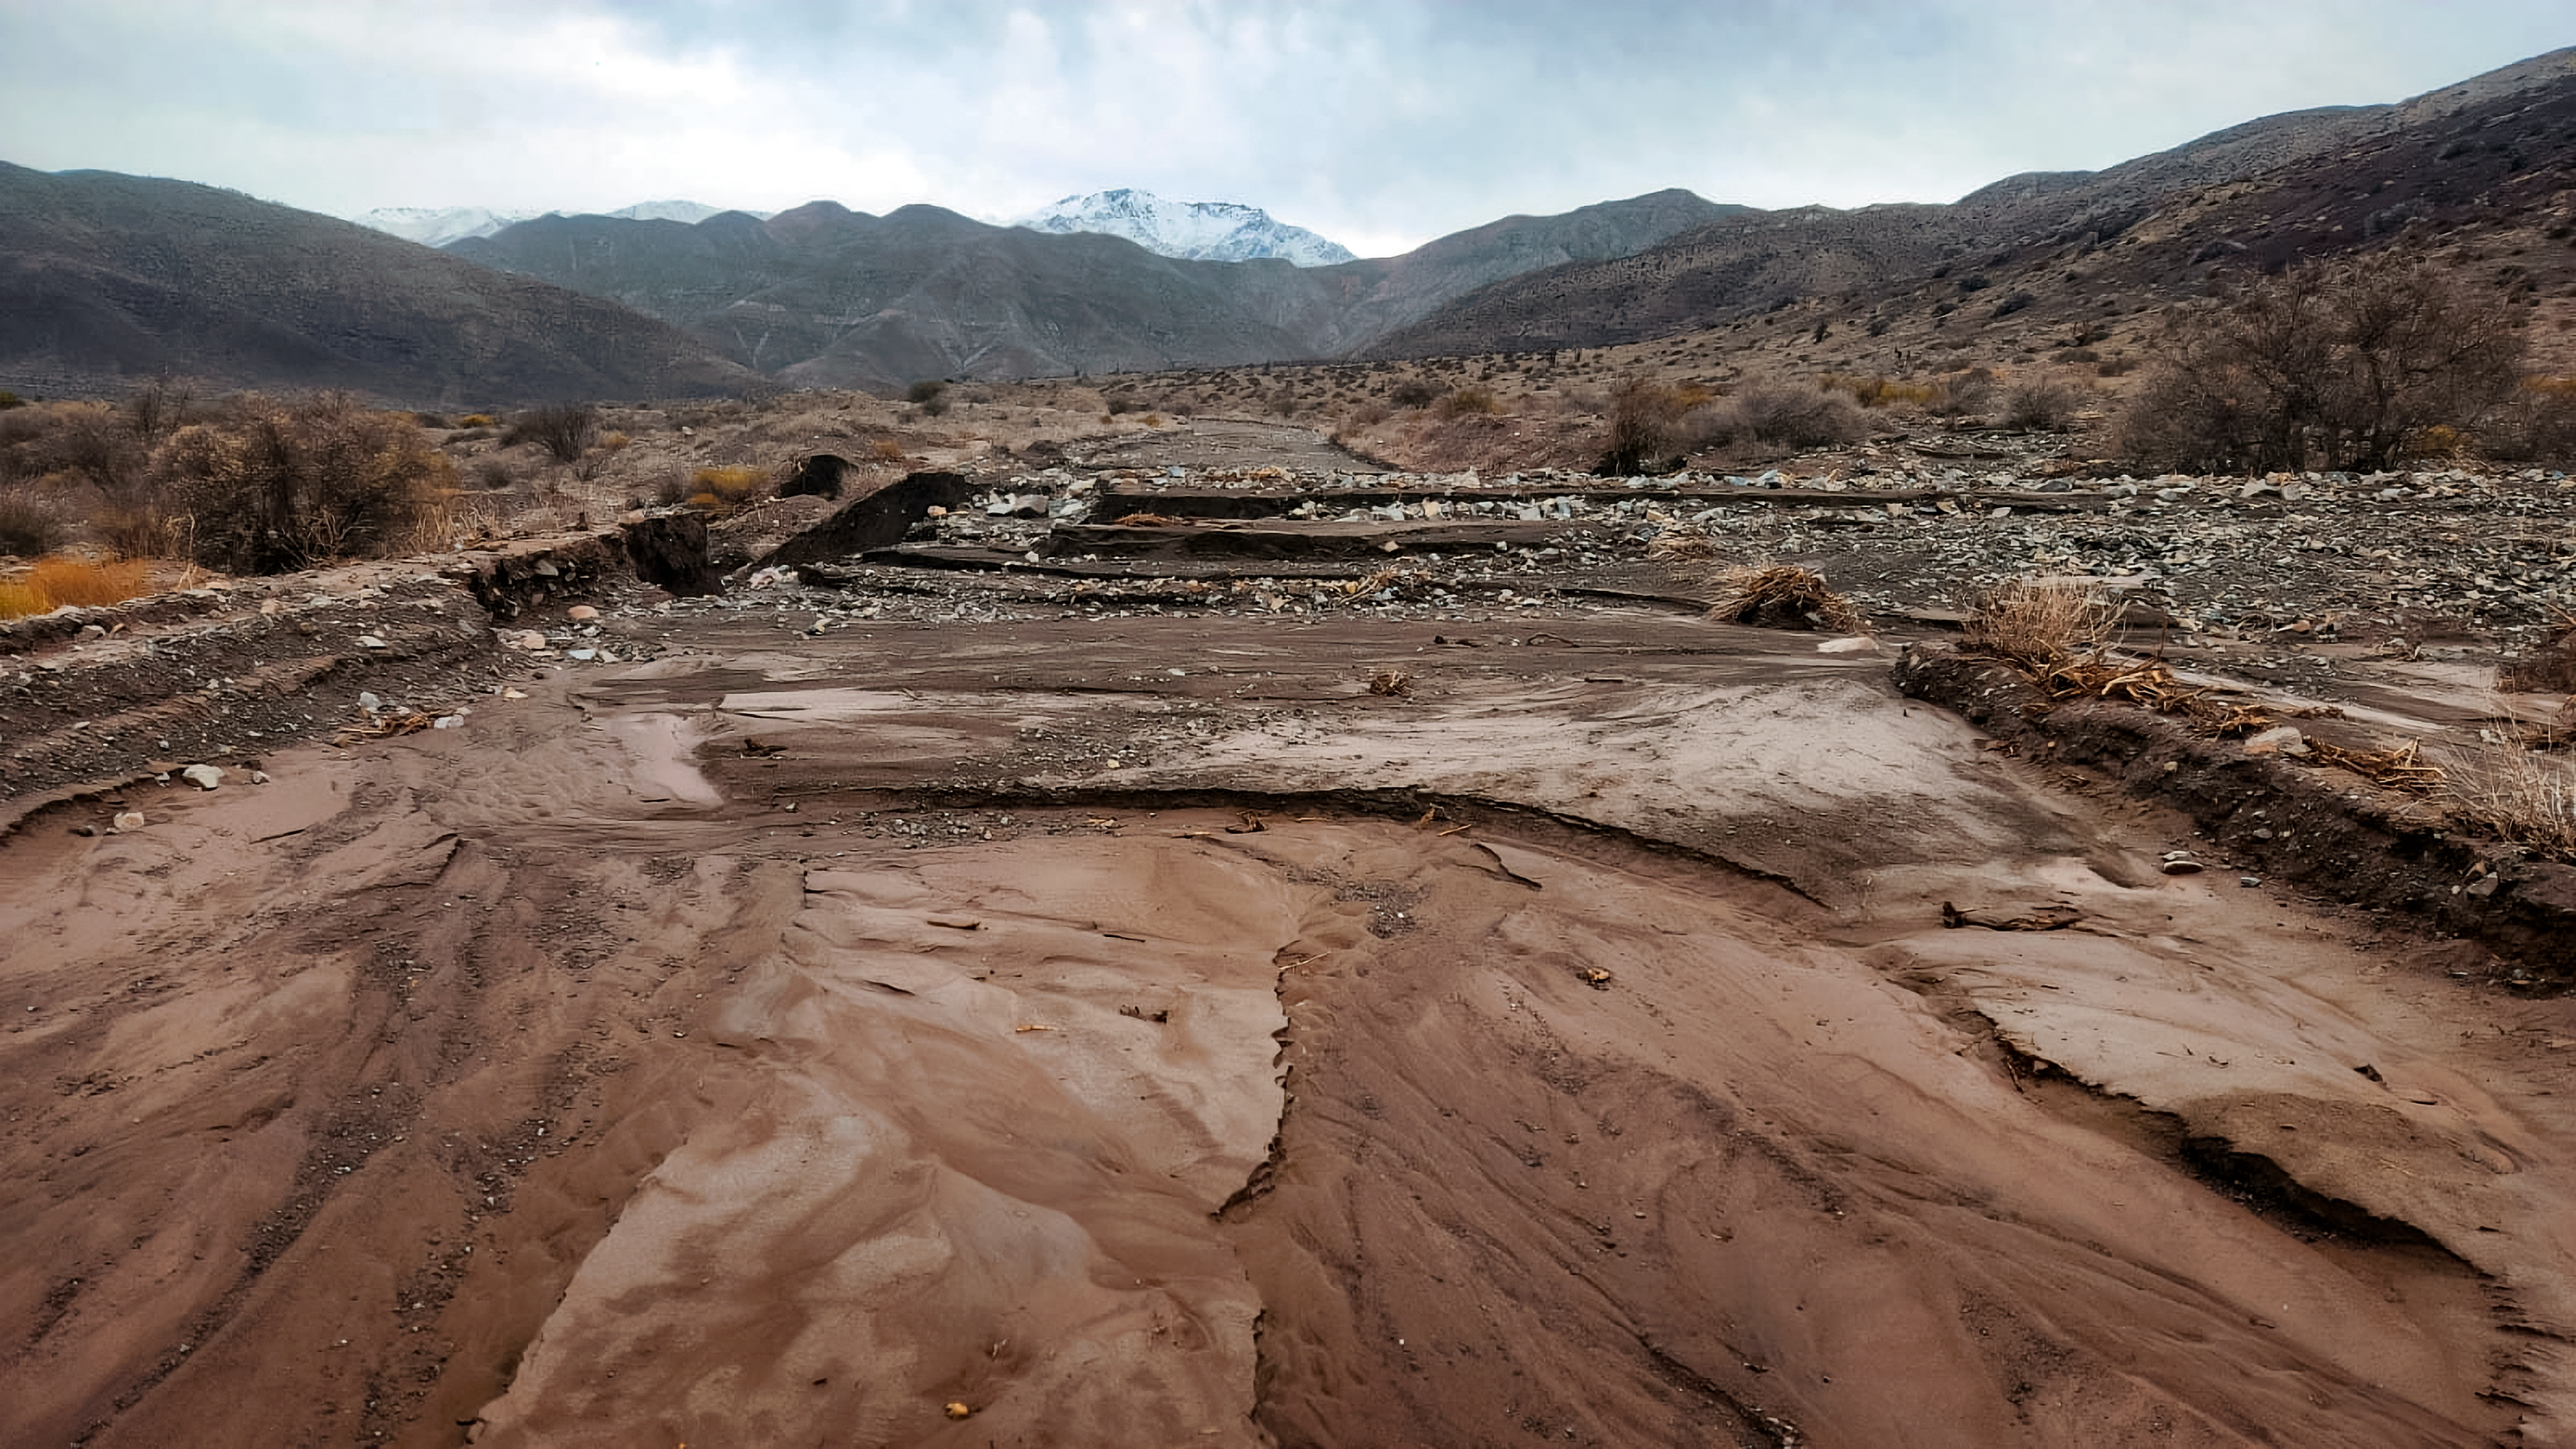

Chile Storm Damage

A washed-out section of the road leading to Cerro Pachón and Cerro Tololo on 22 July 2026.

Credit: NOIRLab/NSF/AURA